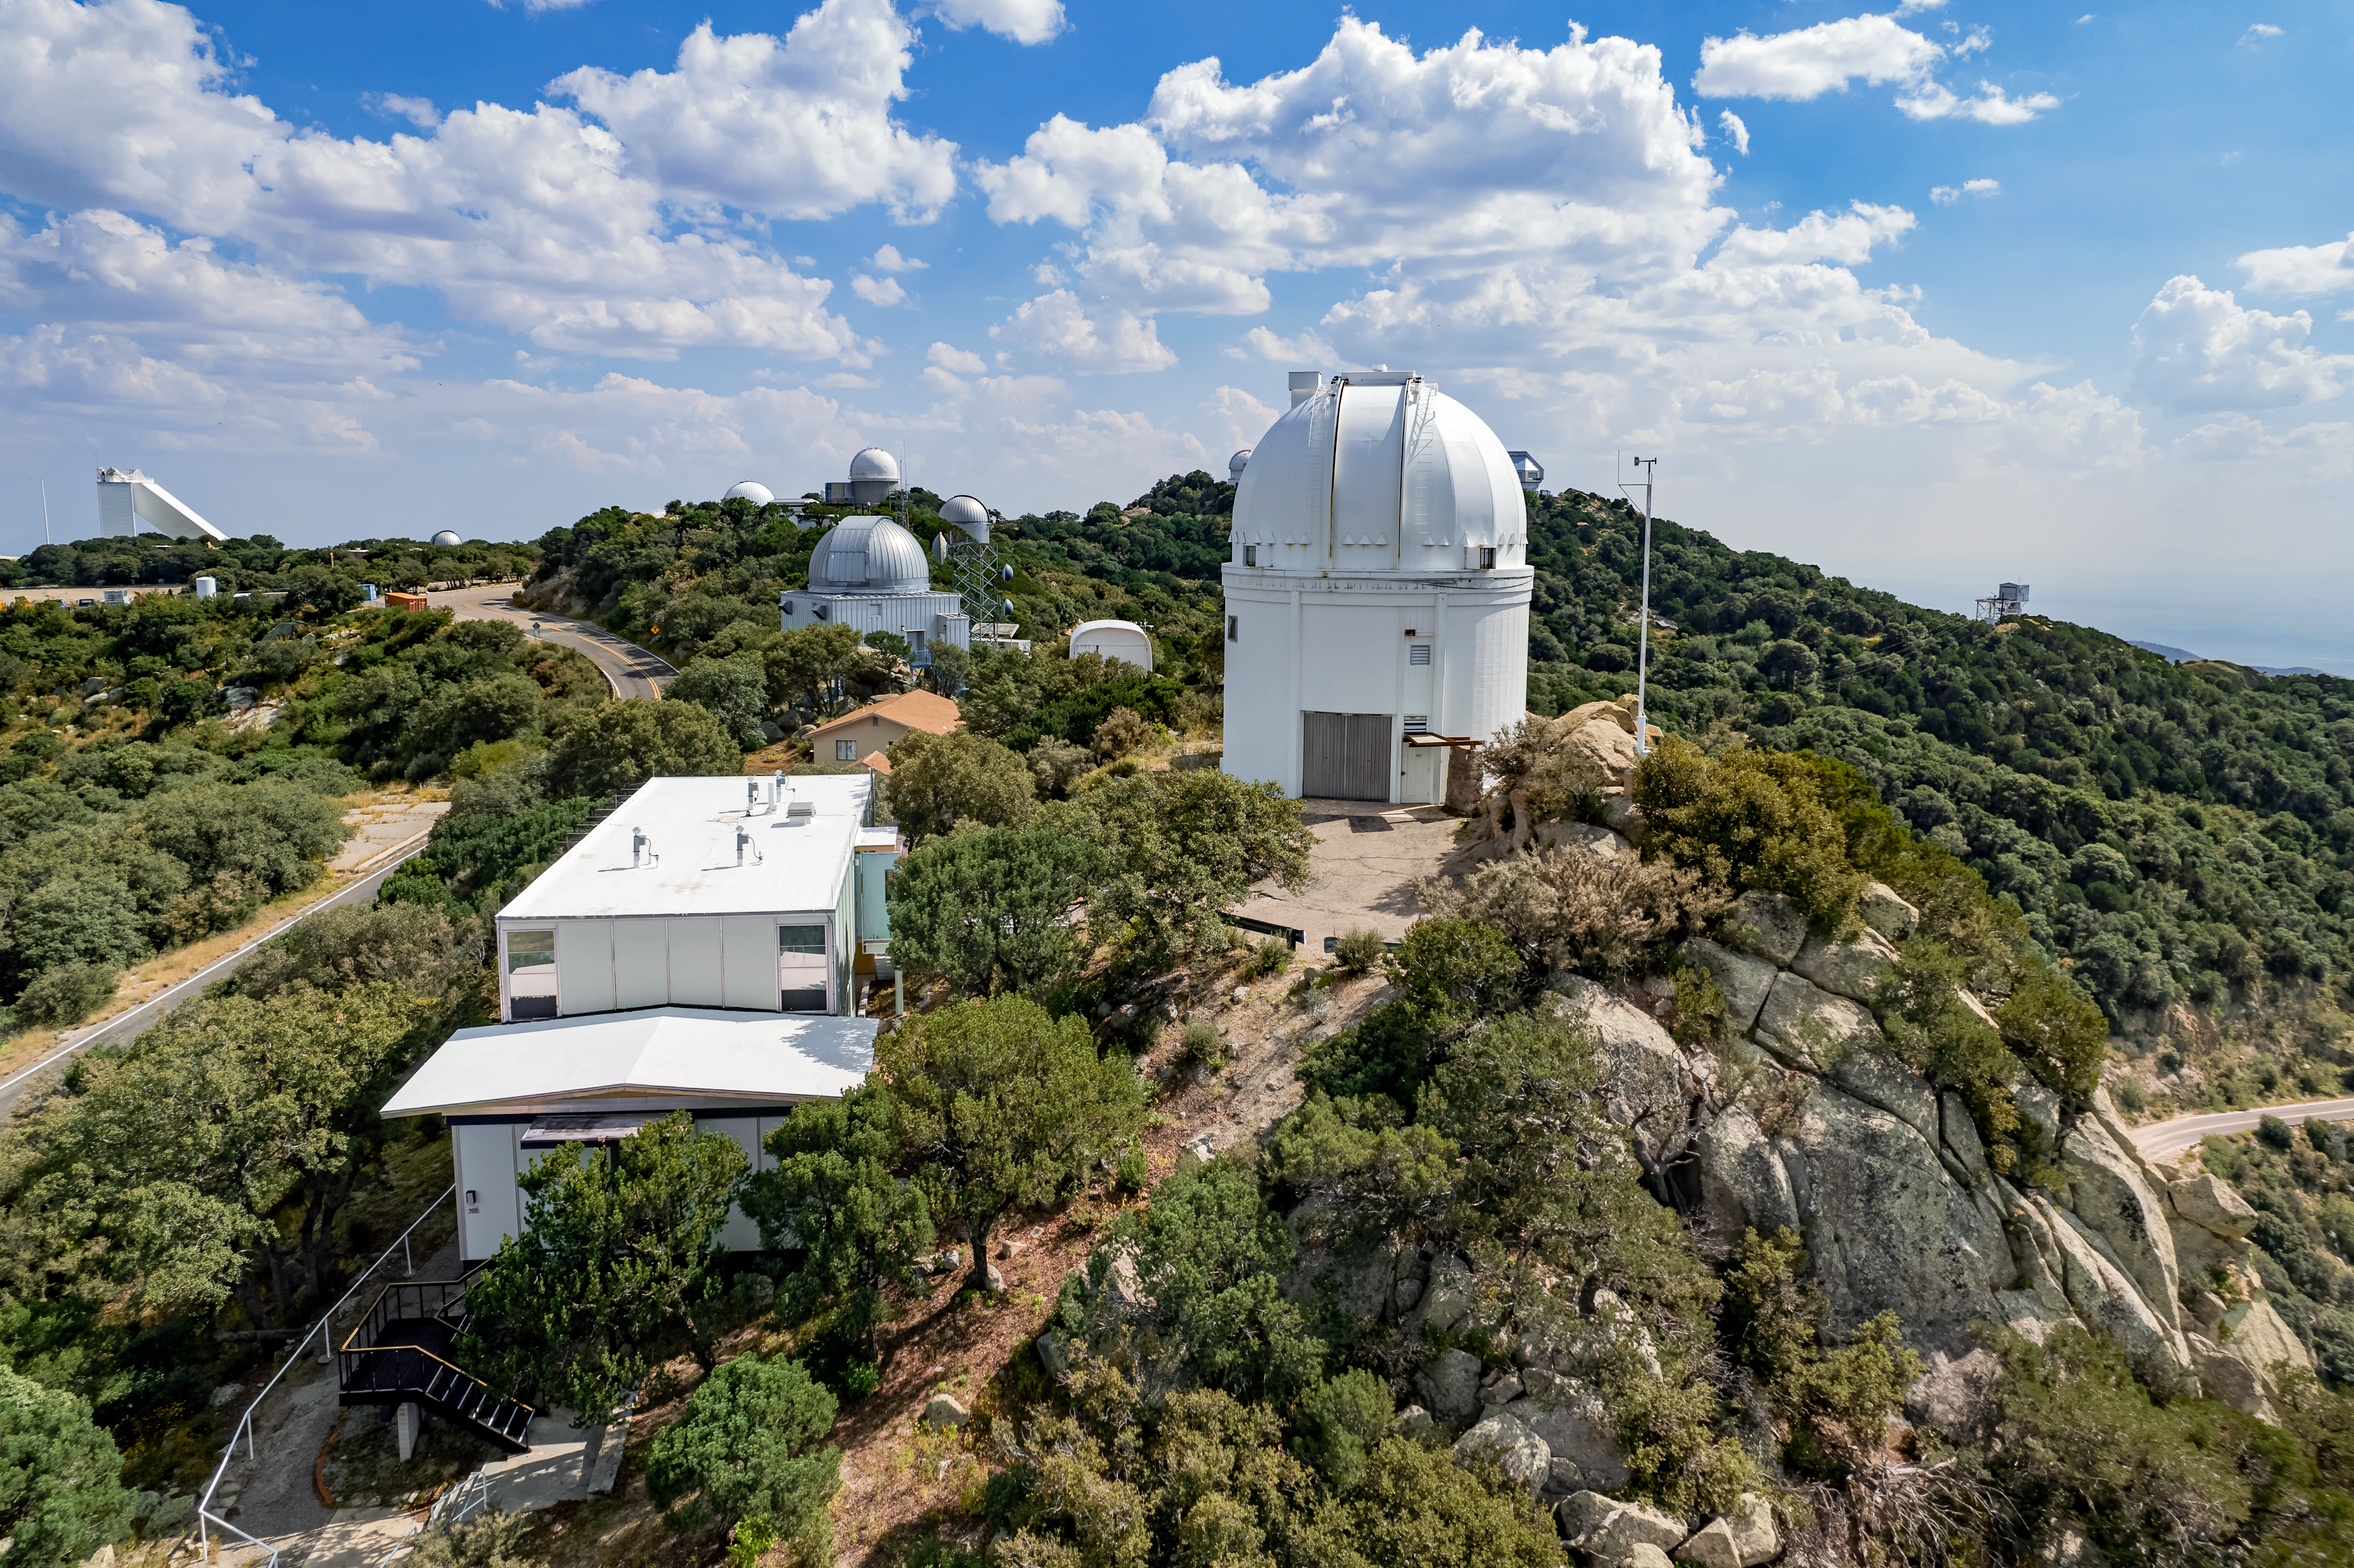

UA 0.9-meter Spacewatch Telescope

The UA 0.9-meter Spacewatch Telescope is shown here.

Credit: NOIRLab/AURA/NSF